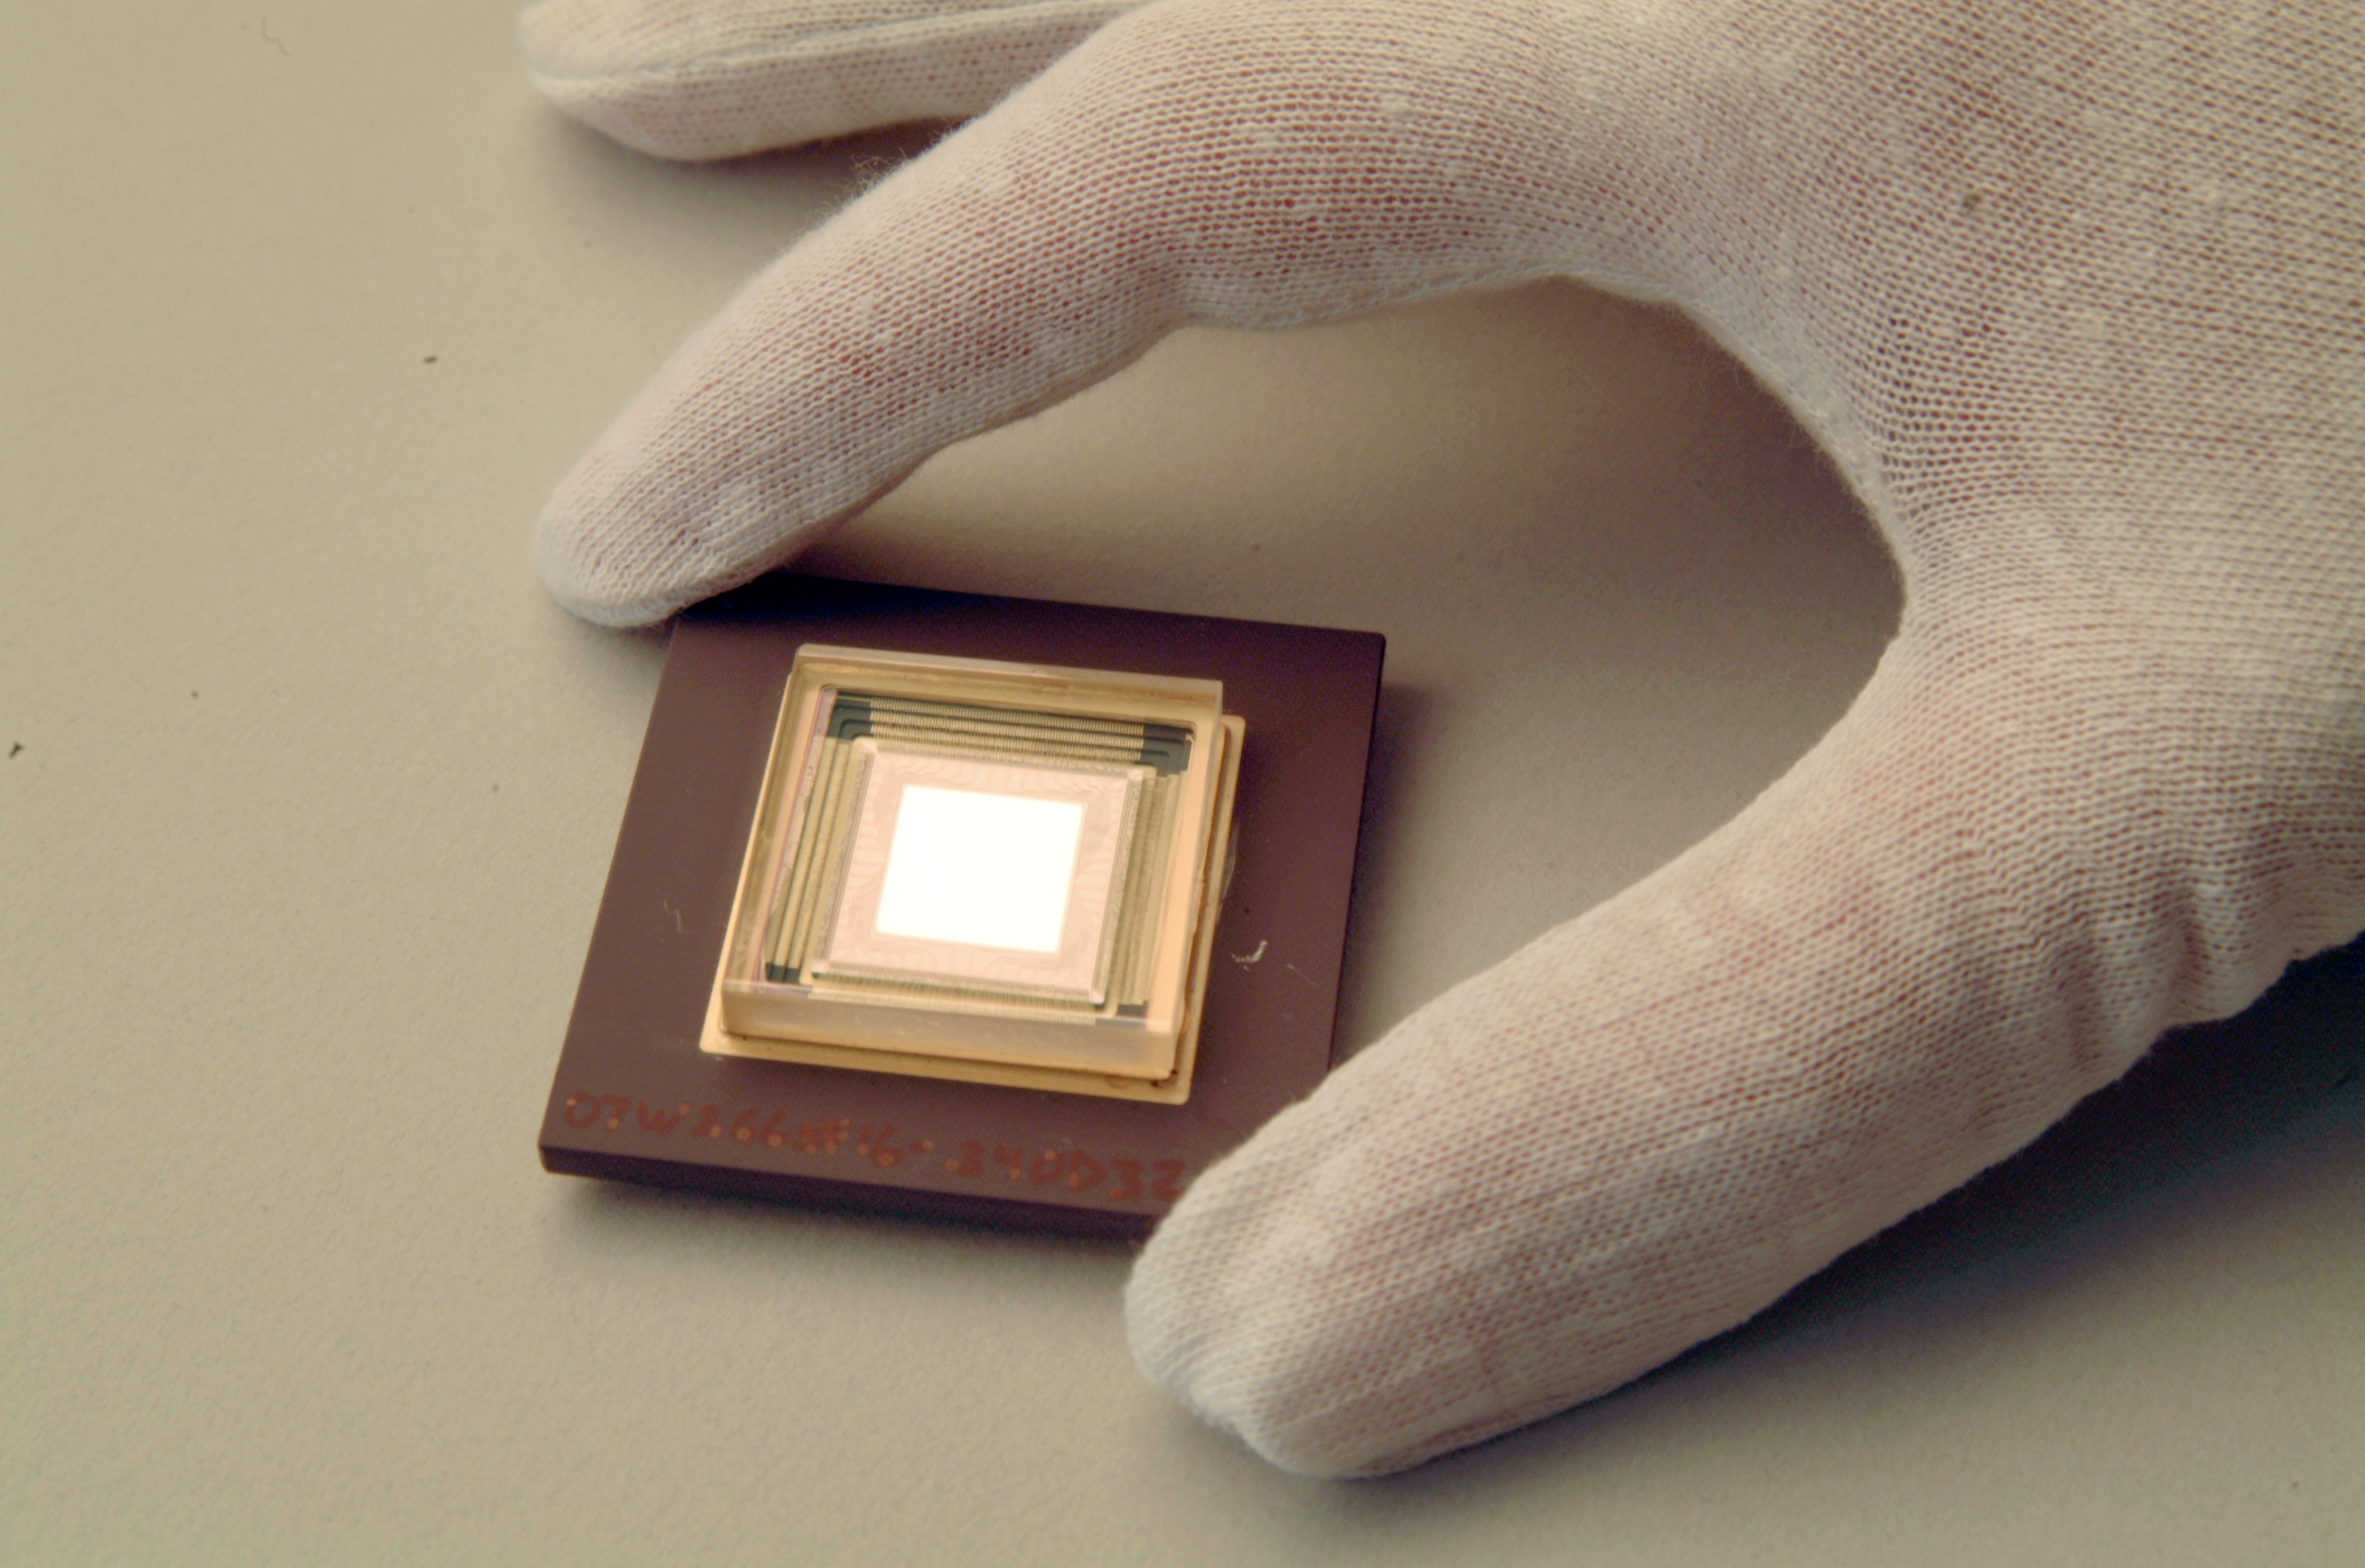

Adaptive optics deformable mirror

Adaptive optics deformable mirror.

Credit: ESO